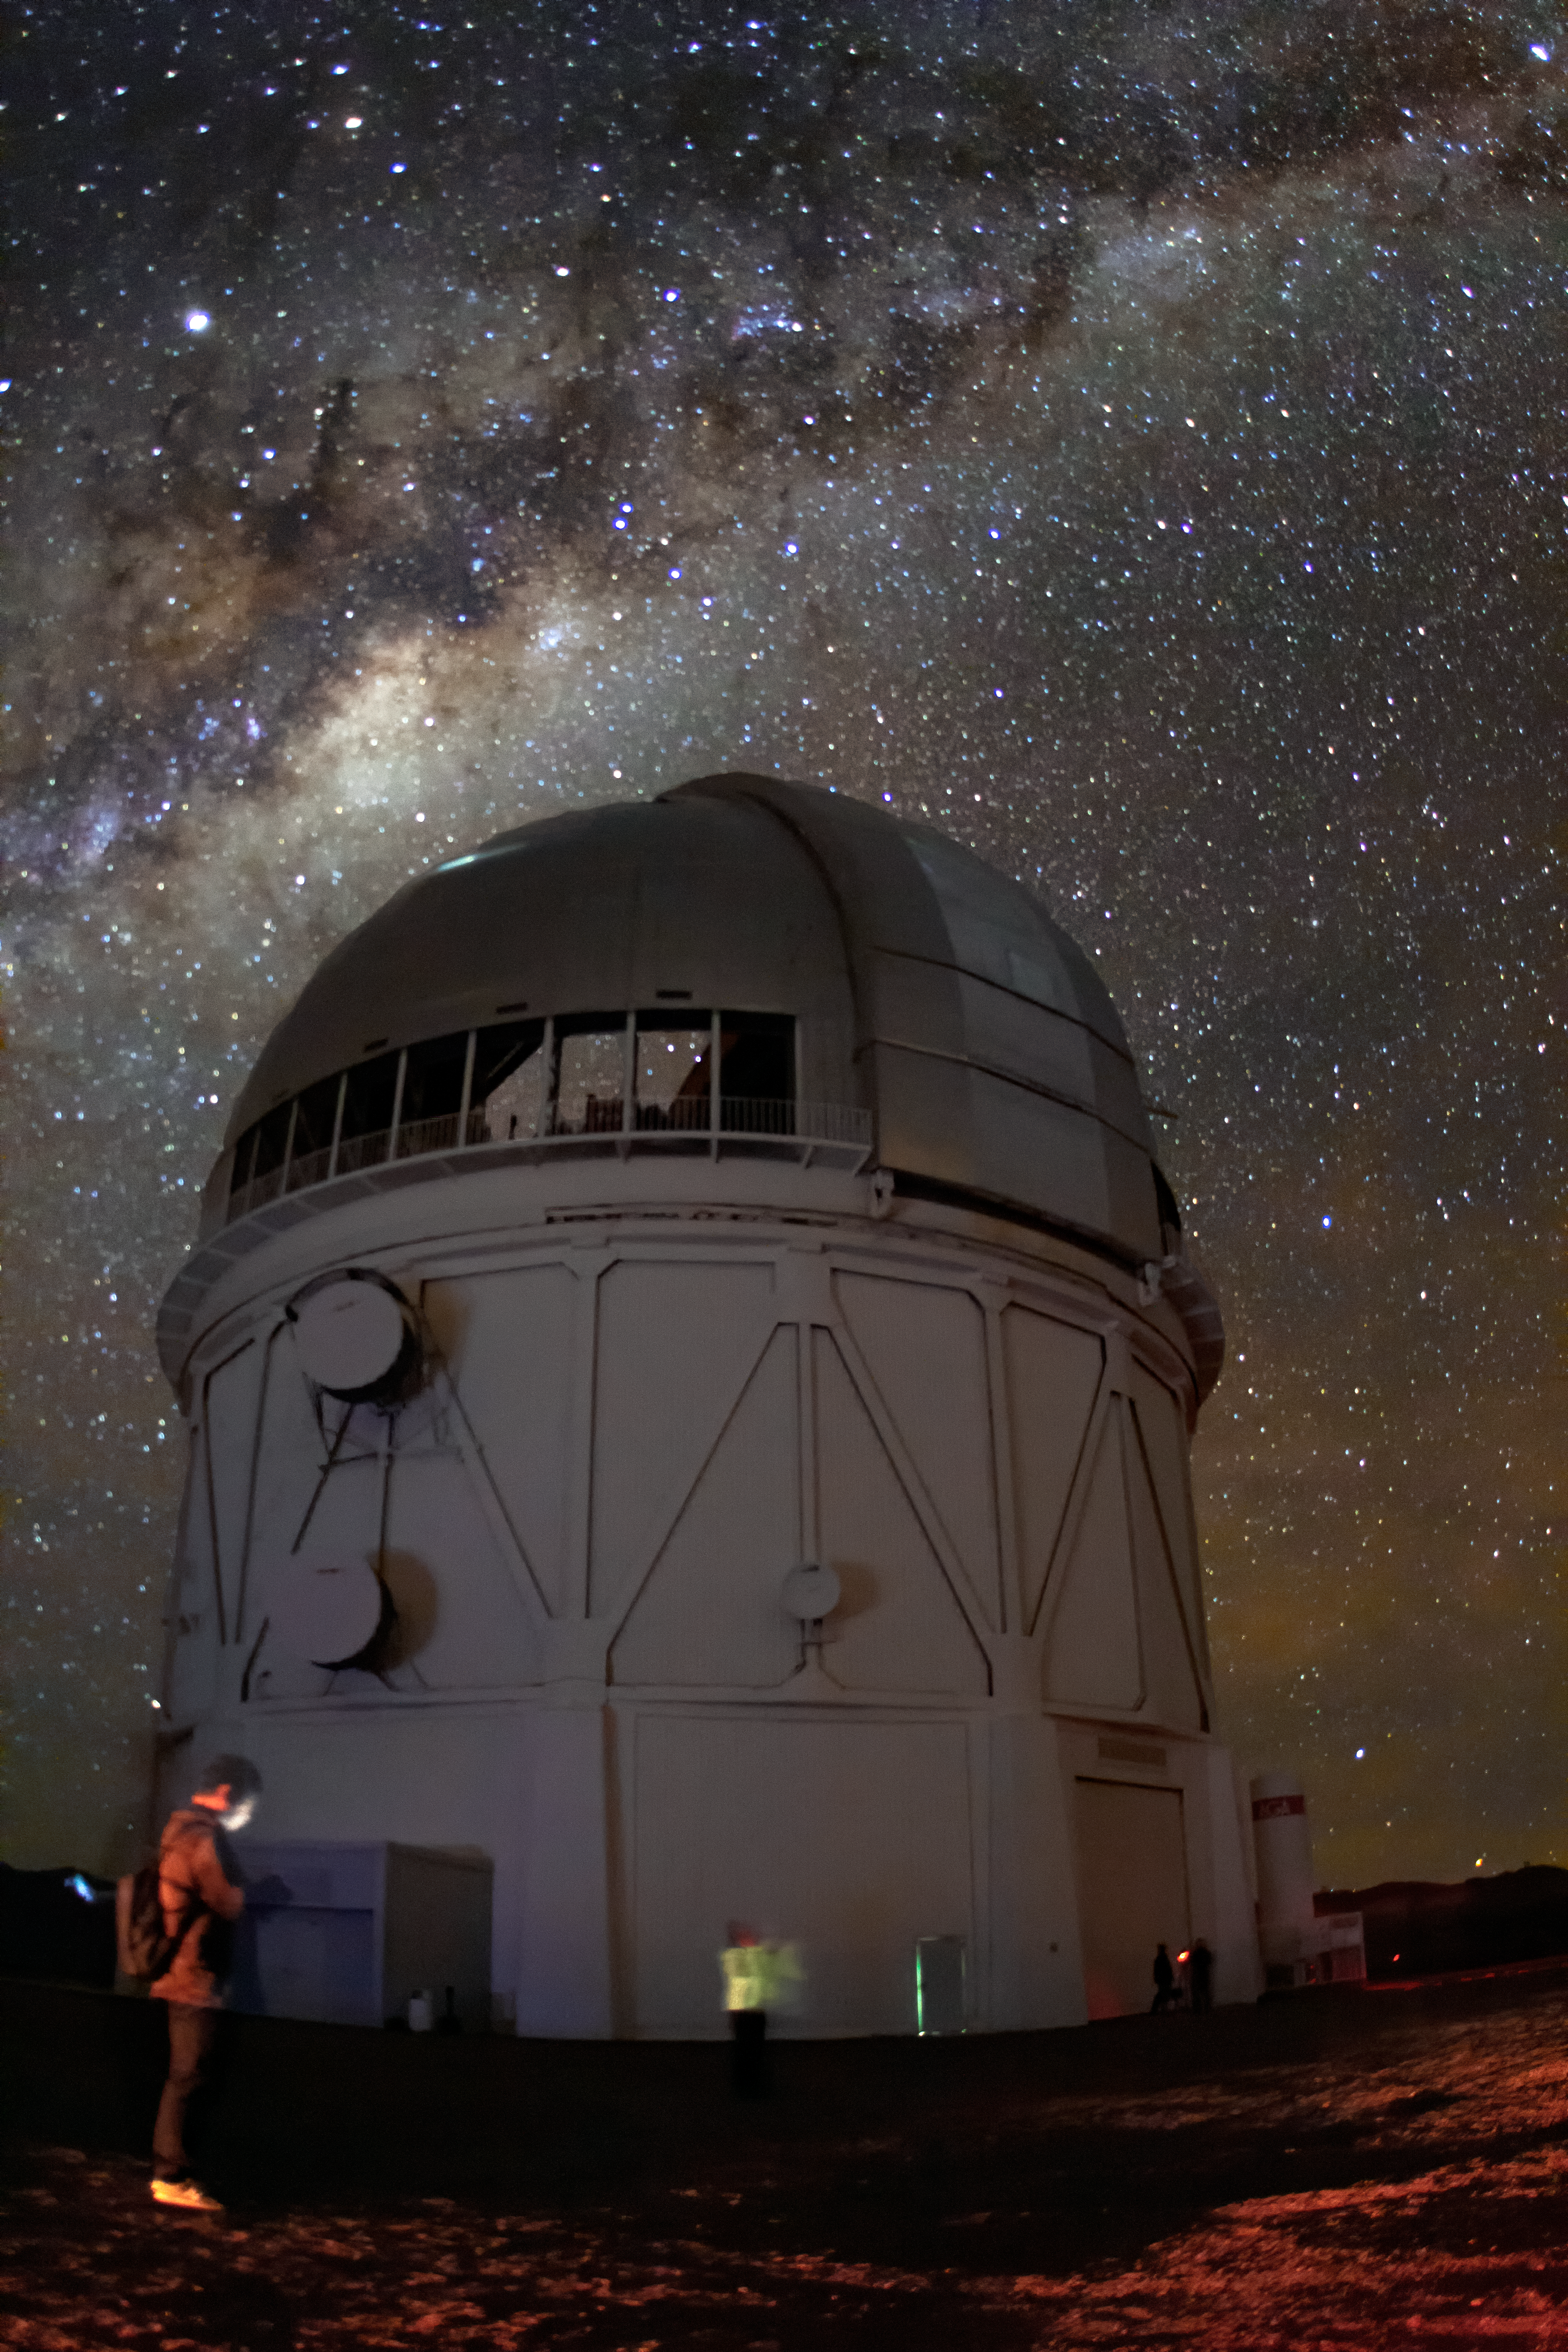

Gazing at the Milky Way

The Milky Way spills across the night sky above the Víctor M. Blanco 4-meter Telescope at the Cerro Tololo Inter-American Observatory (CTIO), a Program of NSF NOIRLab.

Credit: CTIO/NOIRLab/NSF/AURA